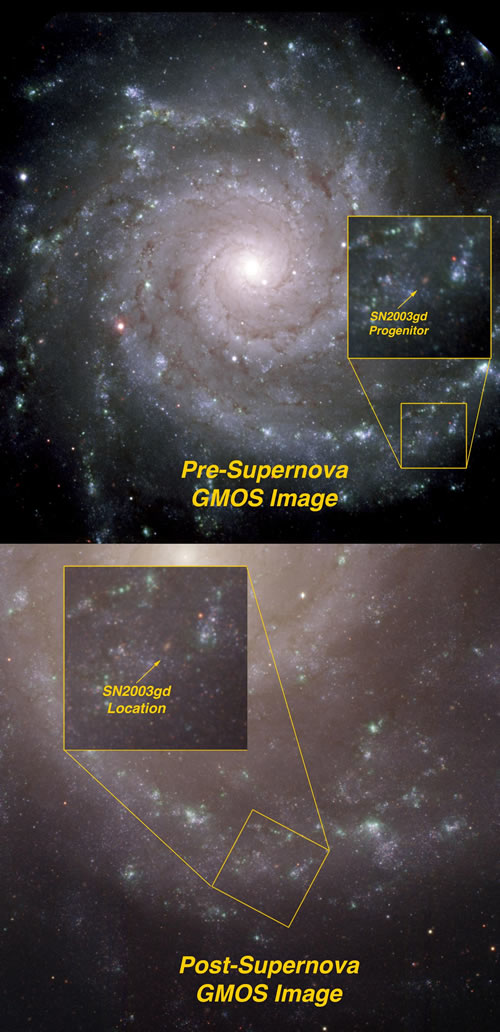

Pre- and post-images of the galaxy M 74

Pre- and post-images of the galaxy M 74 with inset showing close-up of area around SN 2003gd (indicated by arrow). Both images were obtained with the Gemini Multi-Object Spectrograph on the Gemini North Telescope in Hawaii. Both color composite images were made from g’, r’ and i’ filtered images. Pre-supernova images were made in August 2001 and post-supernova images obtained in September 2008. A publication-quality version of the pre-supernova image of M 74 is available.

Credit: International Gemini Observatory/NOIRLab/NSF/AURA